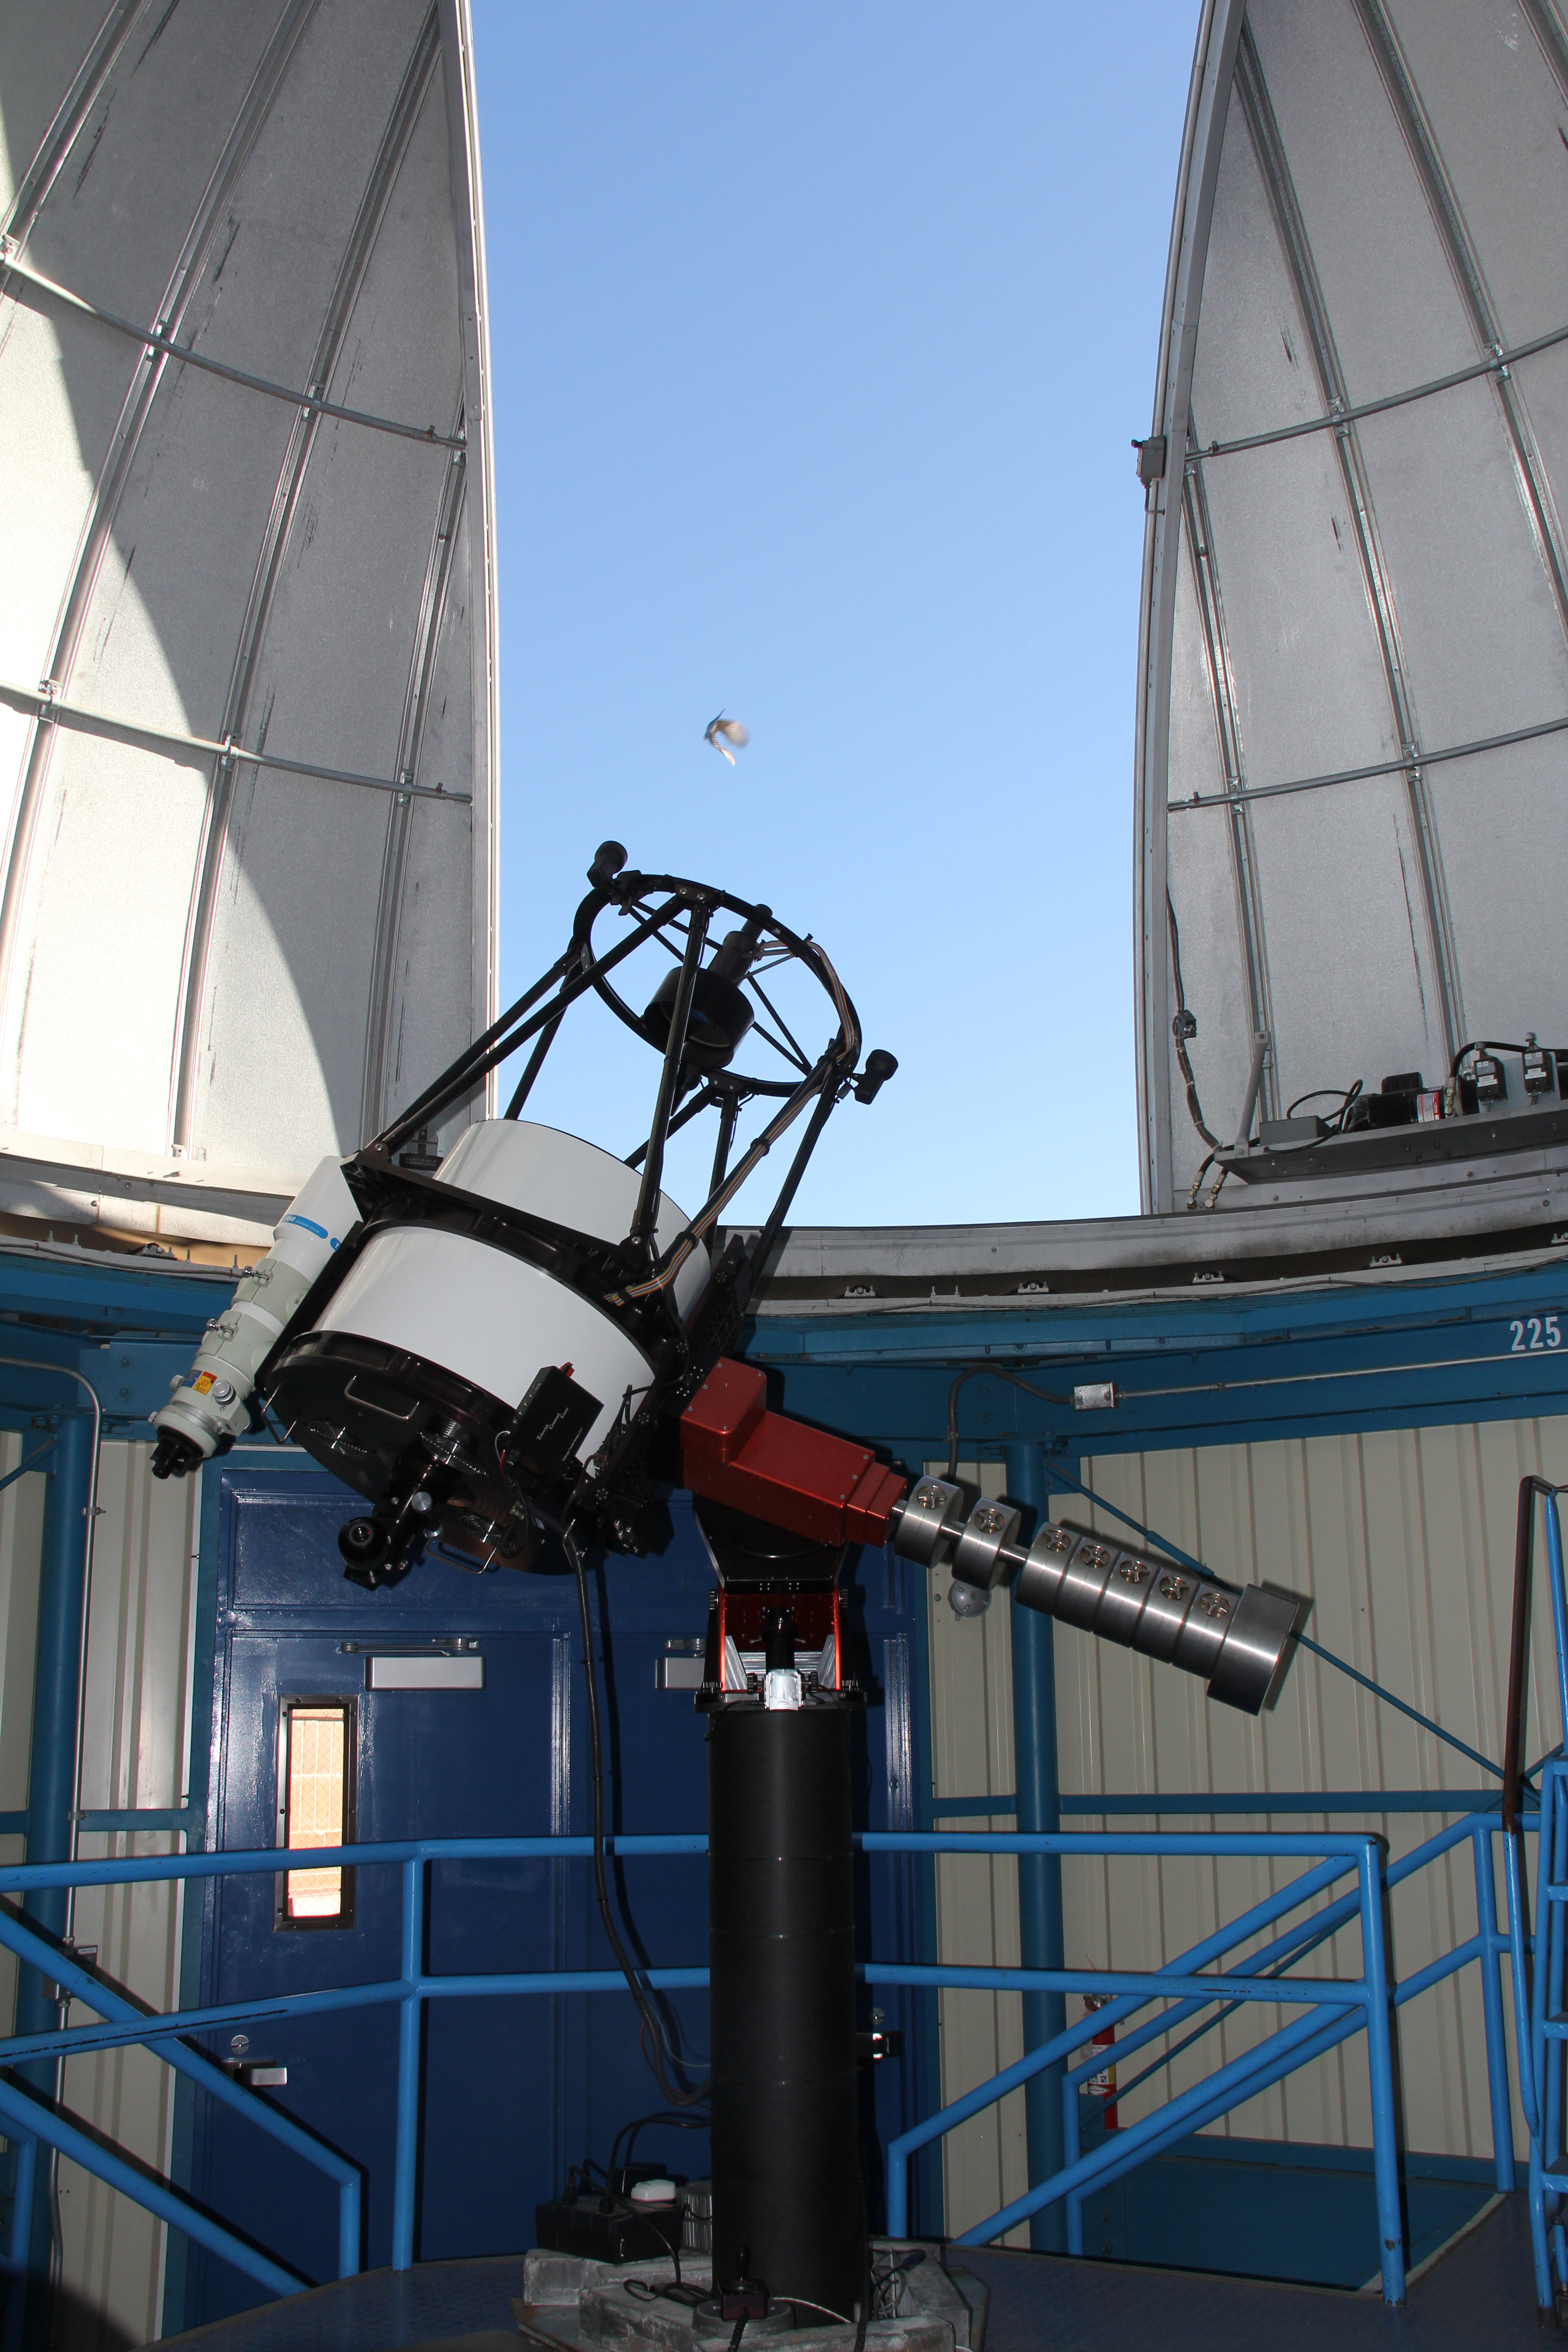

Interior view of the Kitt Peak Visitor Center Dome

Interior view of the Visitor Center dome when it held the 0.5-meter Telescope, now housed in the Roll Off Roof Observatory at Kitt Peak National Observatory in AZ.

Credit: KPNO/NOIRLab/NSF/AURA/P. Marenfeld